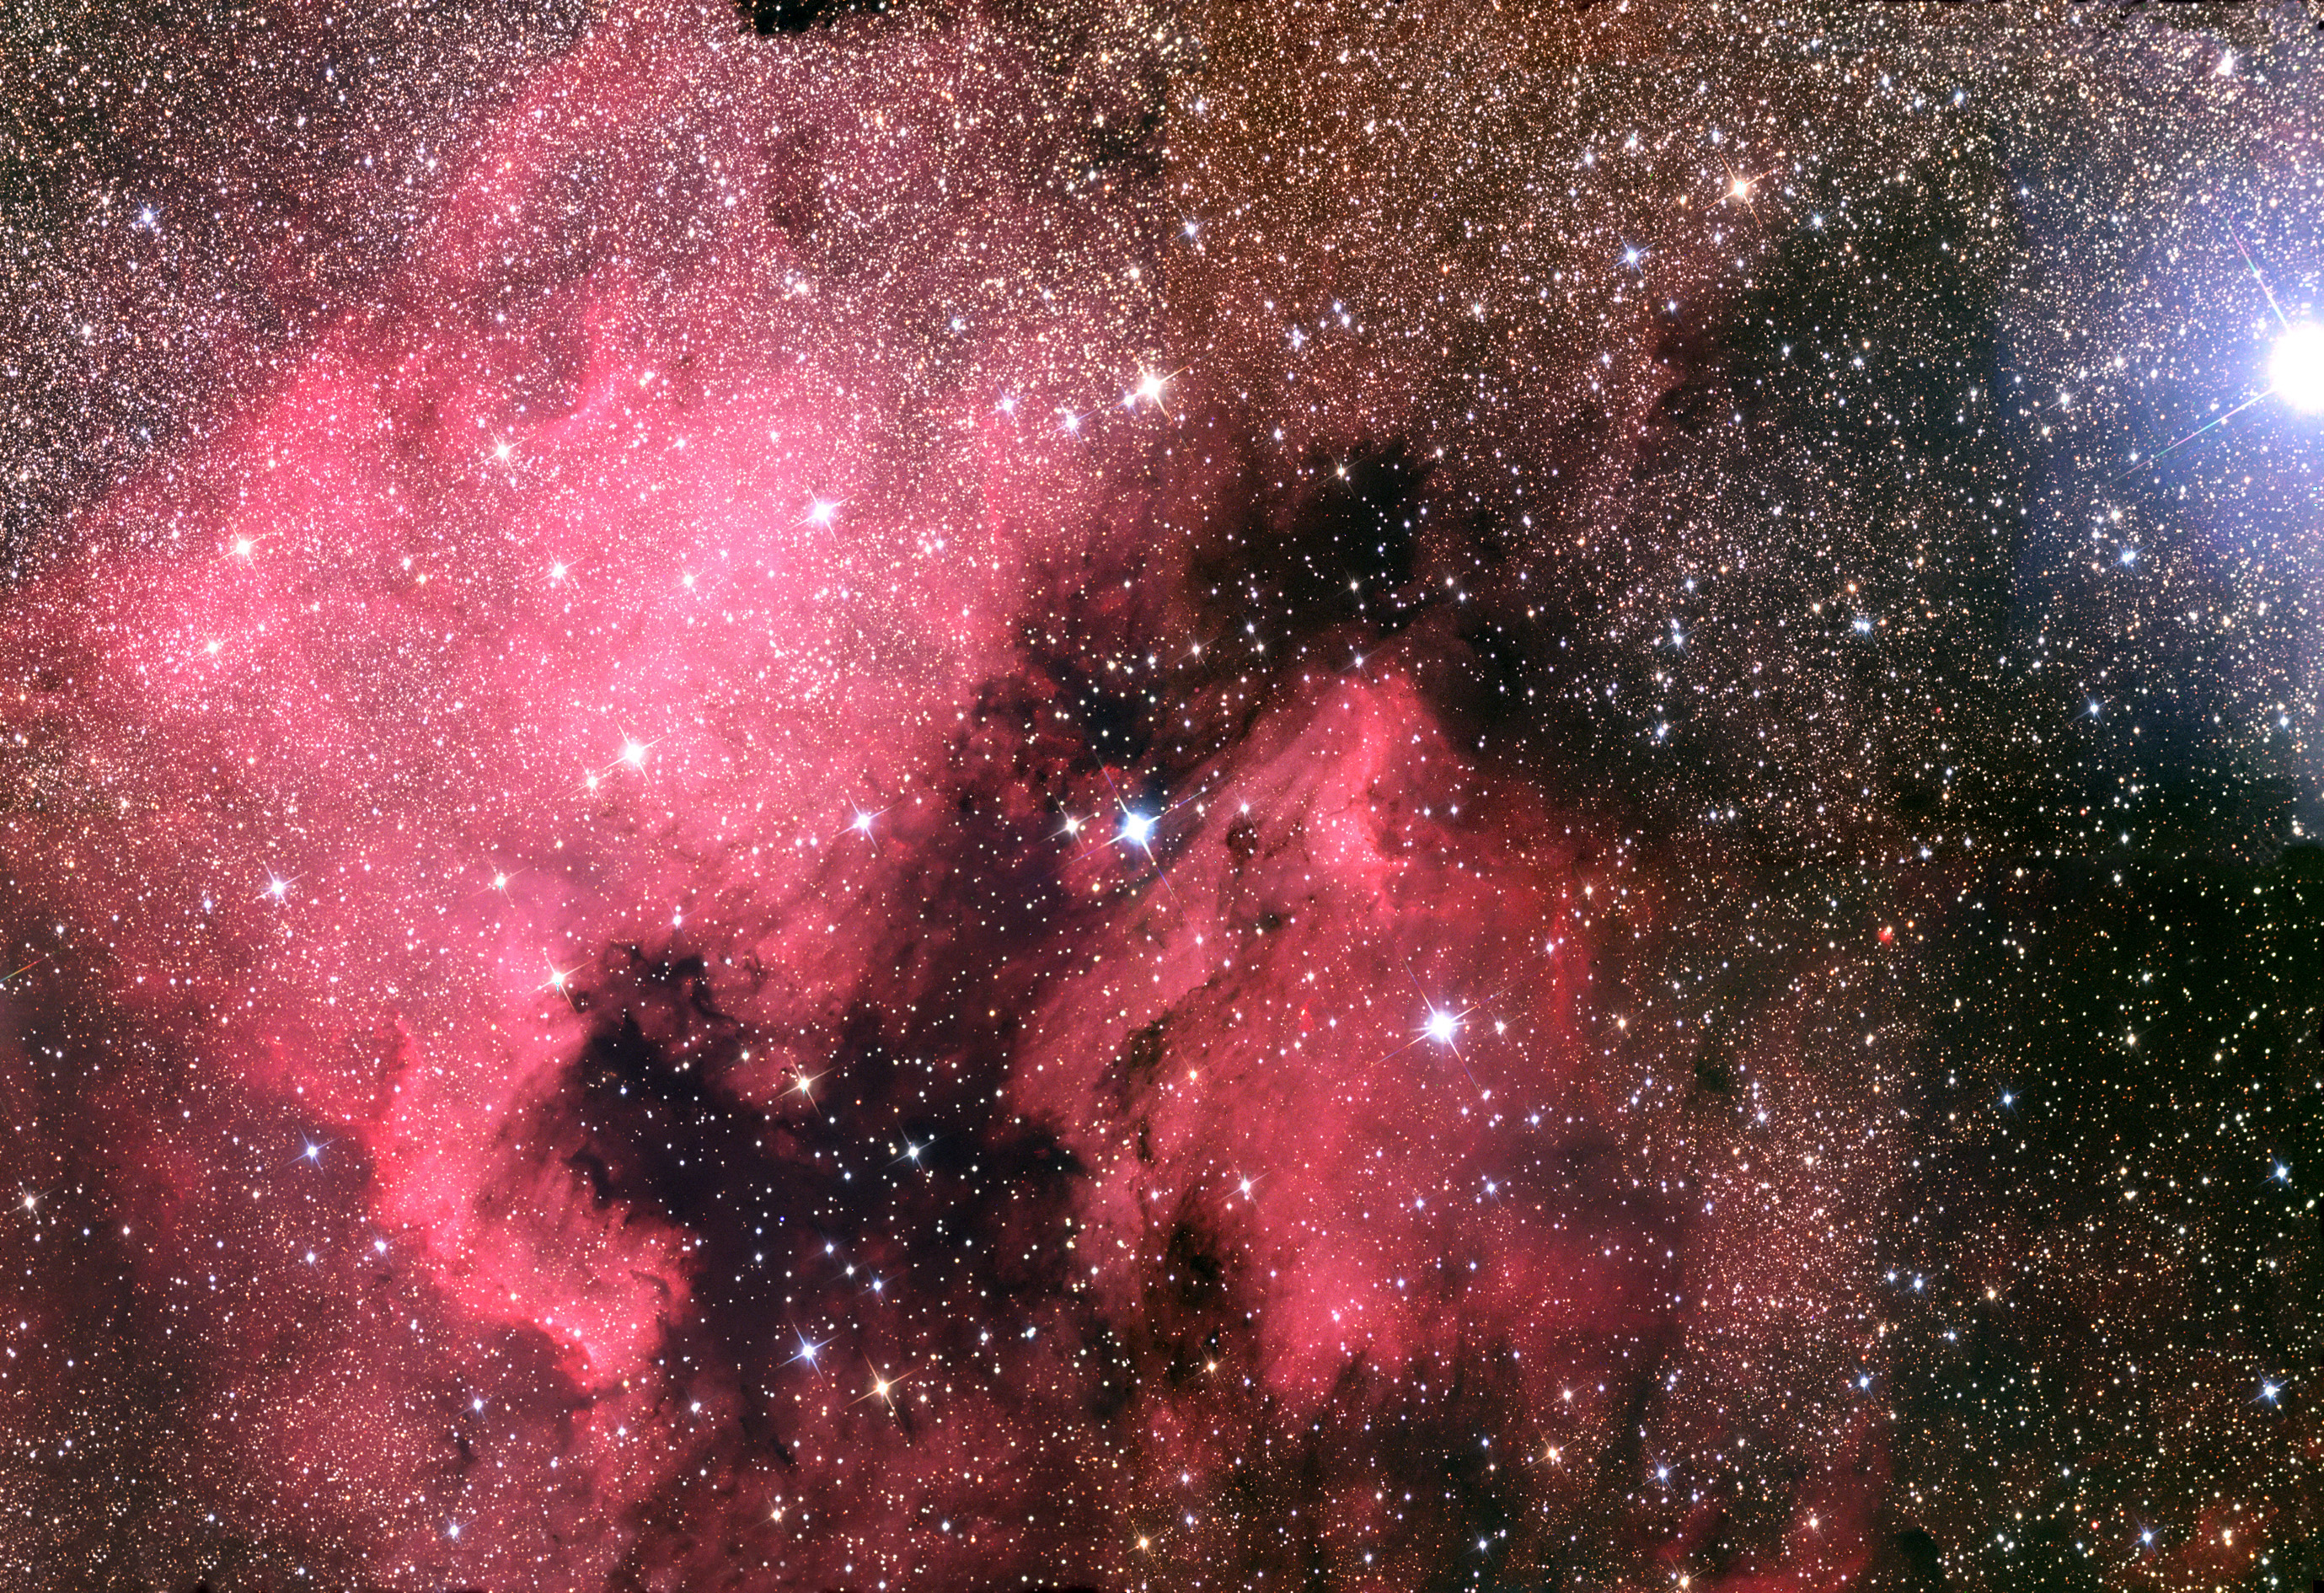

NGC 7000: The North America Nebula and the Pelican Nebula

The North America Nebula (NGC 7000), named for its resemblance to the North American Continent here on Earth, is located in the constellation of Cygnus. Most of the nebulosity shown here is in the foreground (superimposed) of the band of the Milky Way. The stars are very dense towards this spiral arm and where the dust and gas thins, their numbers are plain to see.This four frame mosaic subtends more than 4 degrees of the sky. You could easily fit over 30 Moons in this picture! The very bright star on the right of the frame is Deneb, and surprisingly it is not associated with the nebula as it is well over 1,500 light years away. Indeed, if Deneb were 50 times closer (30 light years, I am insinuating absolute magnitude) it would be brighter than Venus in the sky and rival the moon! (-7.2 in magnitude).But the wonderfully glowing clouds shown here are closer, and until recently the star (or stars) responsible for making them glow was a mystery. In the fall of 2004 two astronomers, Fernando Comeron and Anna Pasquali, published a paper that seems to identify this secretive star. The star is hidden behind thick clouds of dust that attenuate its light. By observing in the infrared and looking for stars that are intrinsically hot and bright (OB)- only one seemed to fit the shoe! Click HERE to the same high-resolution image you get when you click on the image below... but with an arrow indicating this stealthy star. Look just off the coast of "Florida" in the Atlantic Ocean.

This image was taken as part of Advanced Observing Program (AOP) program at Kitt Peak Visitor Center during 2014.

Credit: KPNO/NOIRLab/NSF/AURA/Adam Block